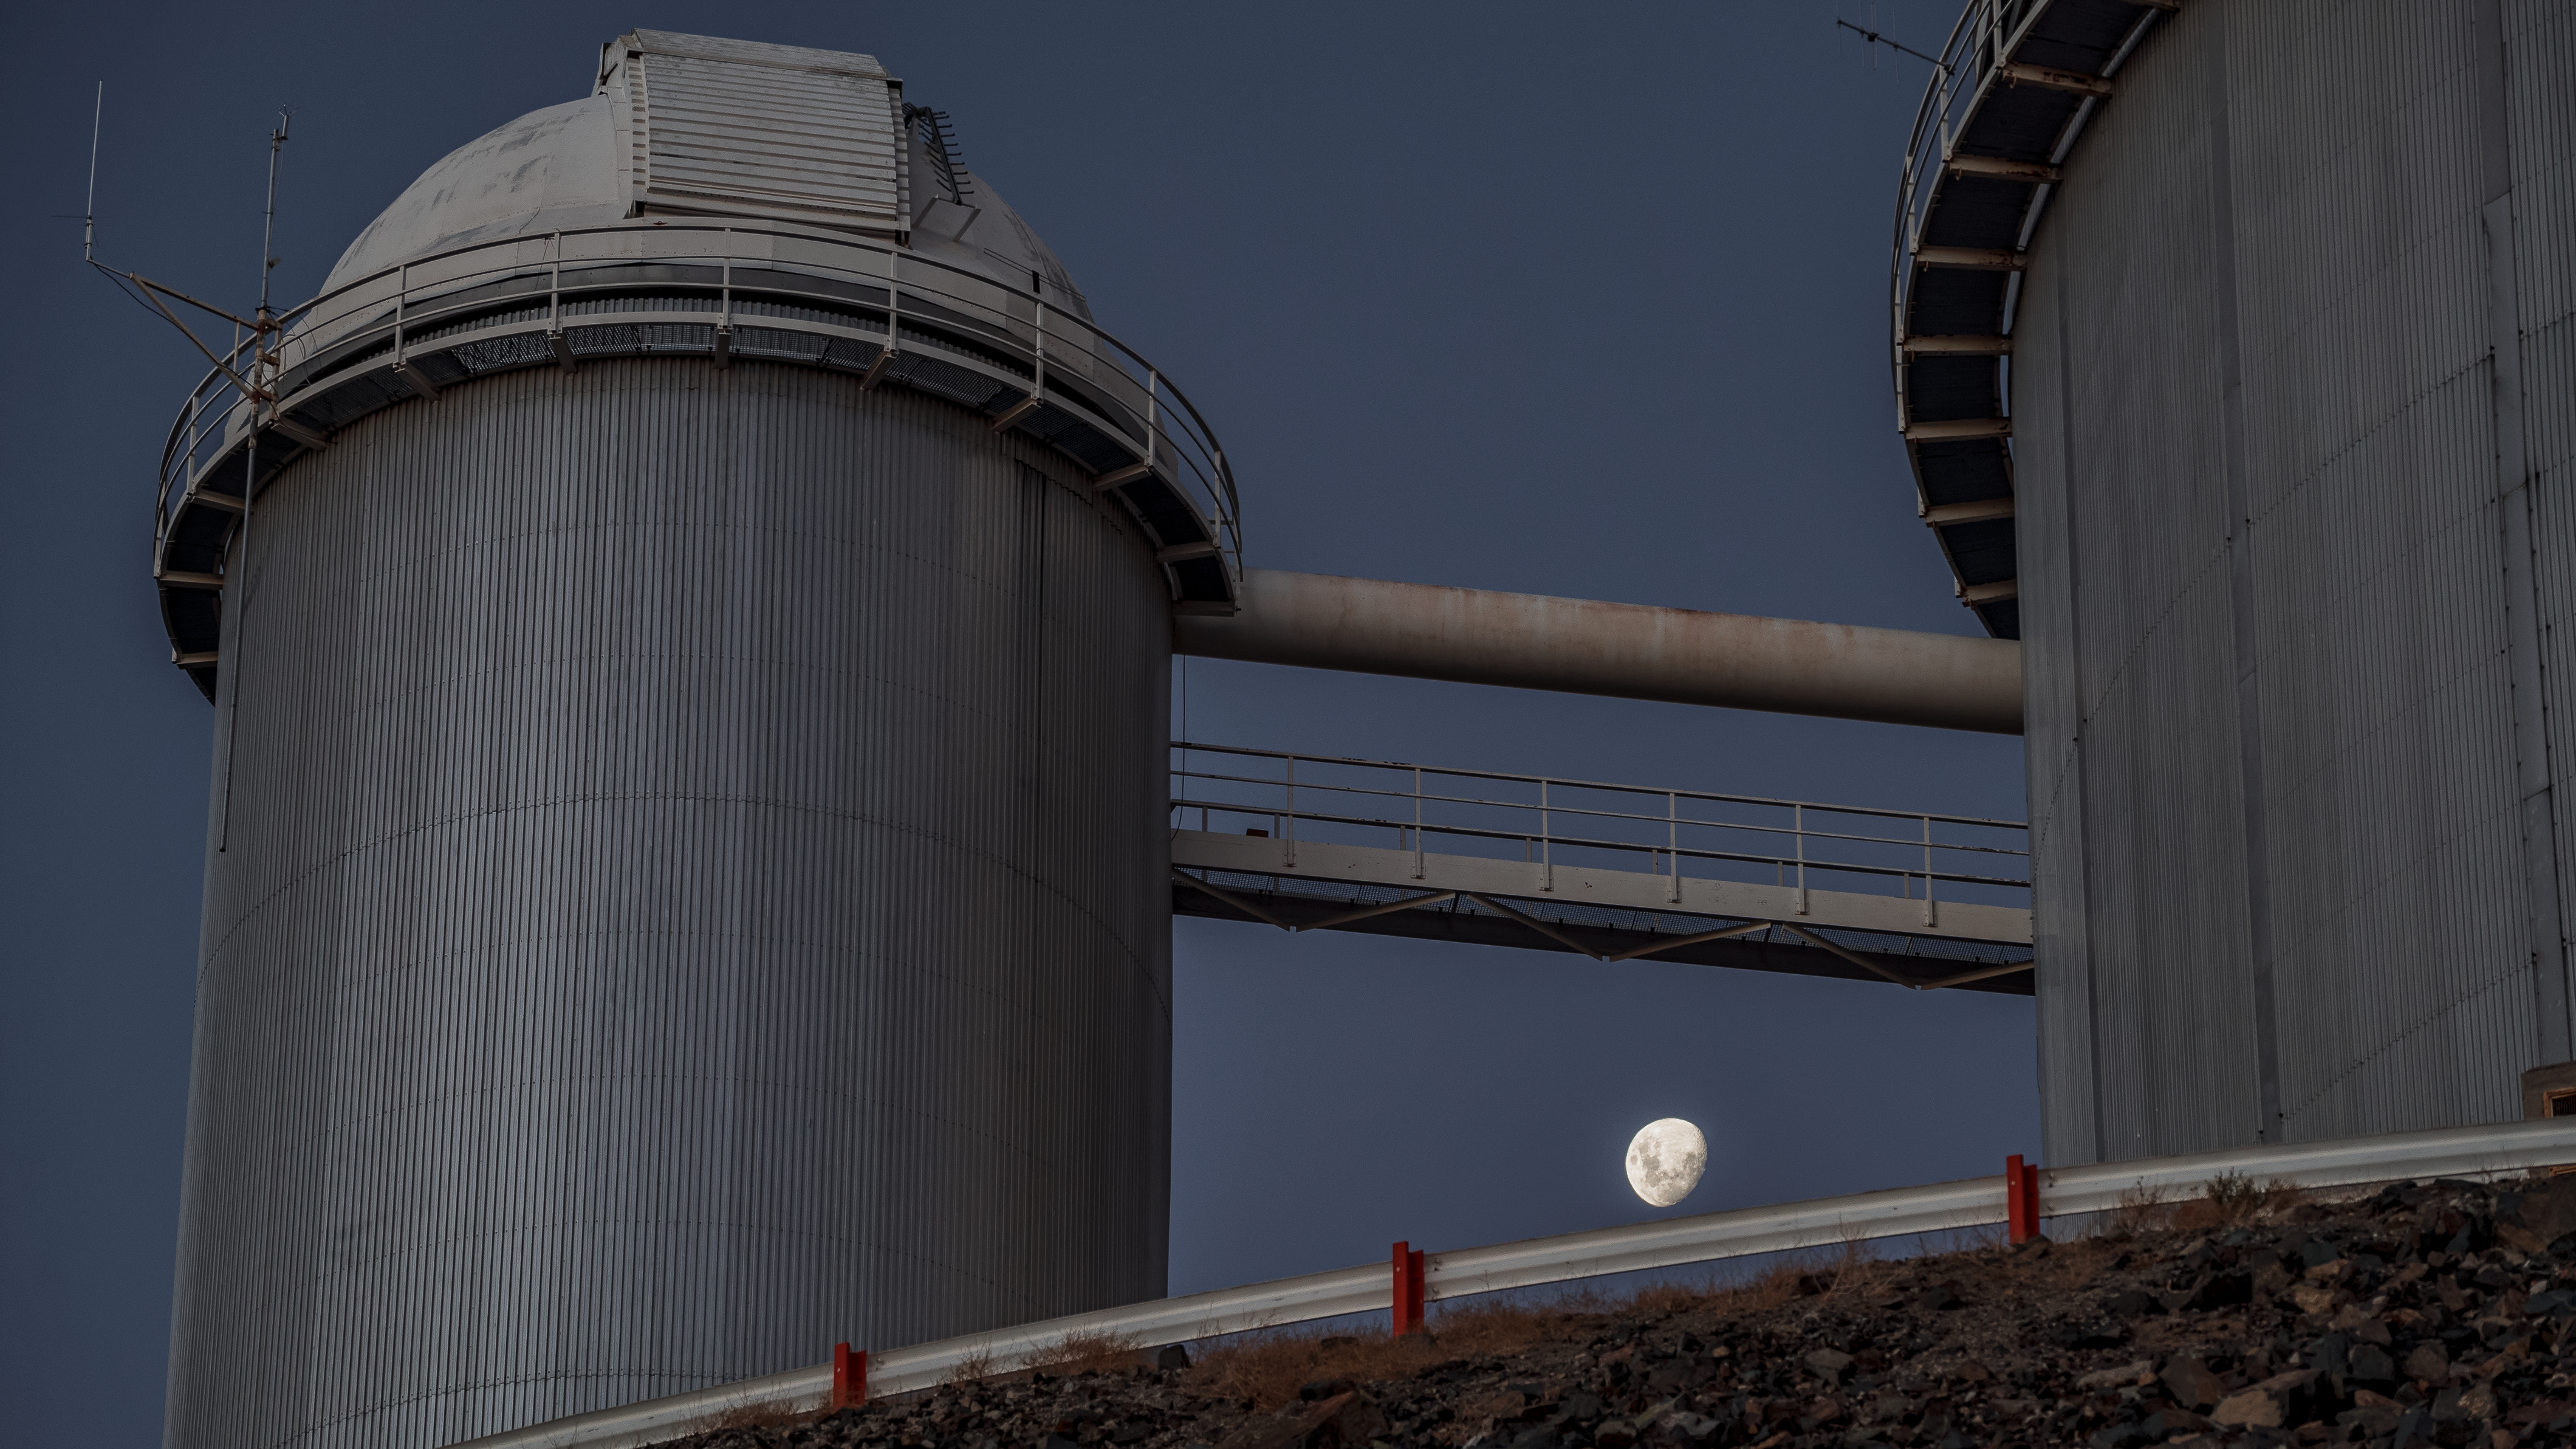

The Moon and the ESO 3.6-metre telescope

The Moon wedges itself between the two buildings of the ESO 3.6-metre telescope, located at La Silla observatory in Chile.

Credit: B. Wilmart/ESO